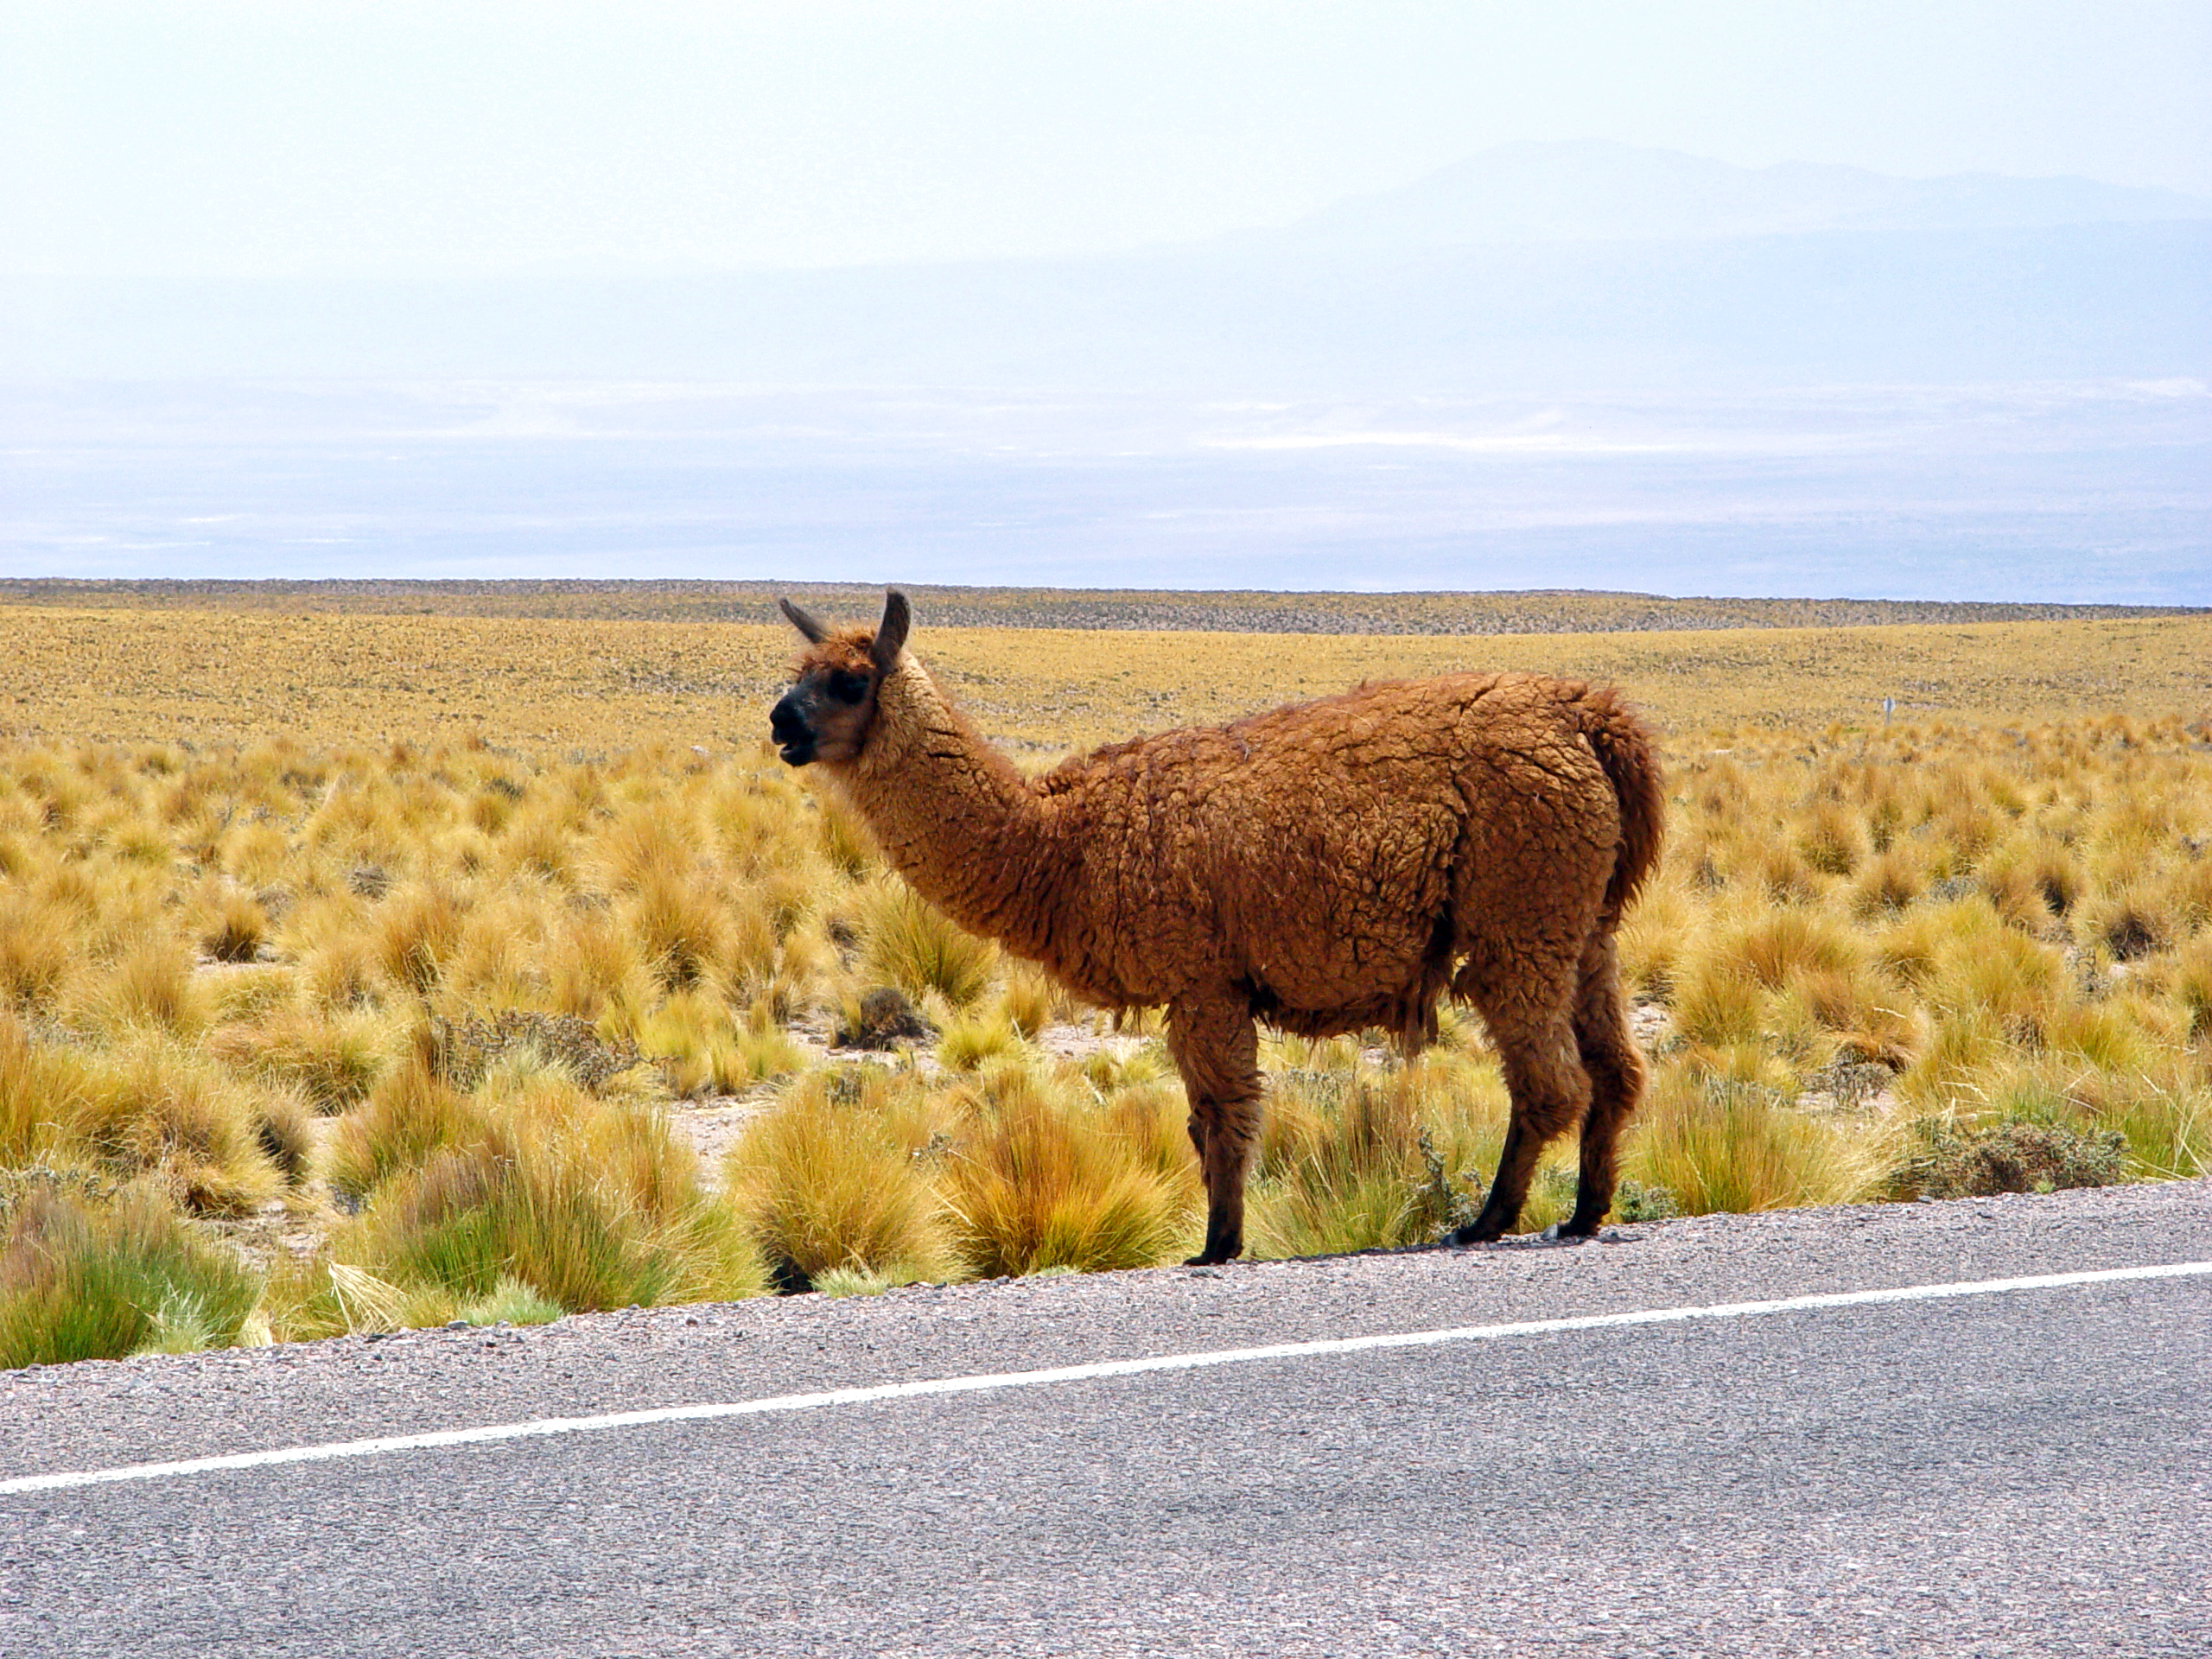

Lama in the ALMA area

Lama at the edge of the international road to Paso de Jama, not far from the ALMA area. In the background is the Salar de Atacama.

Credit: ESO